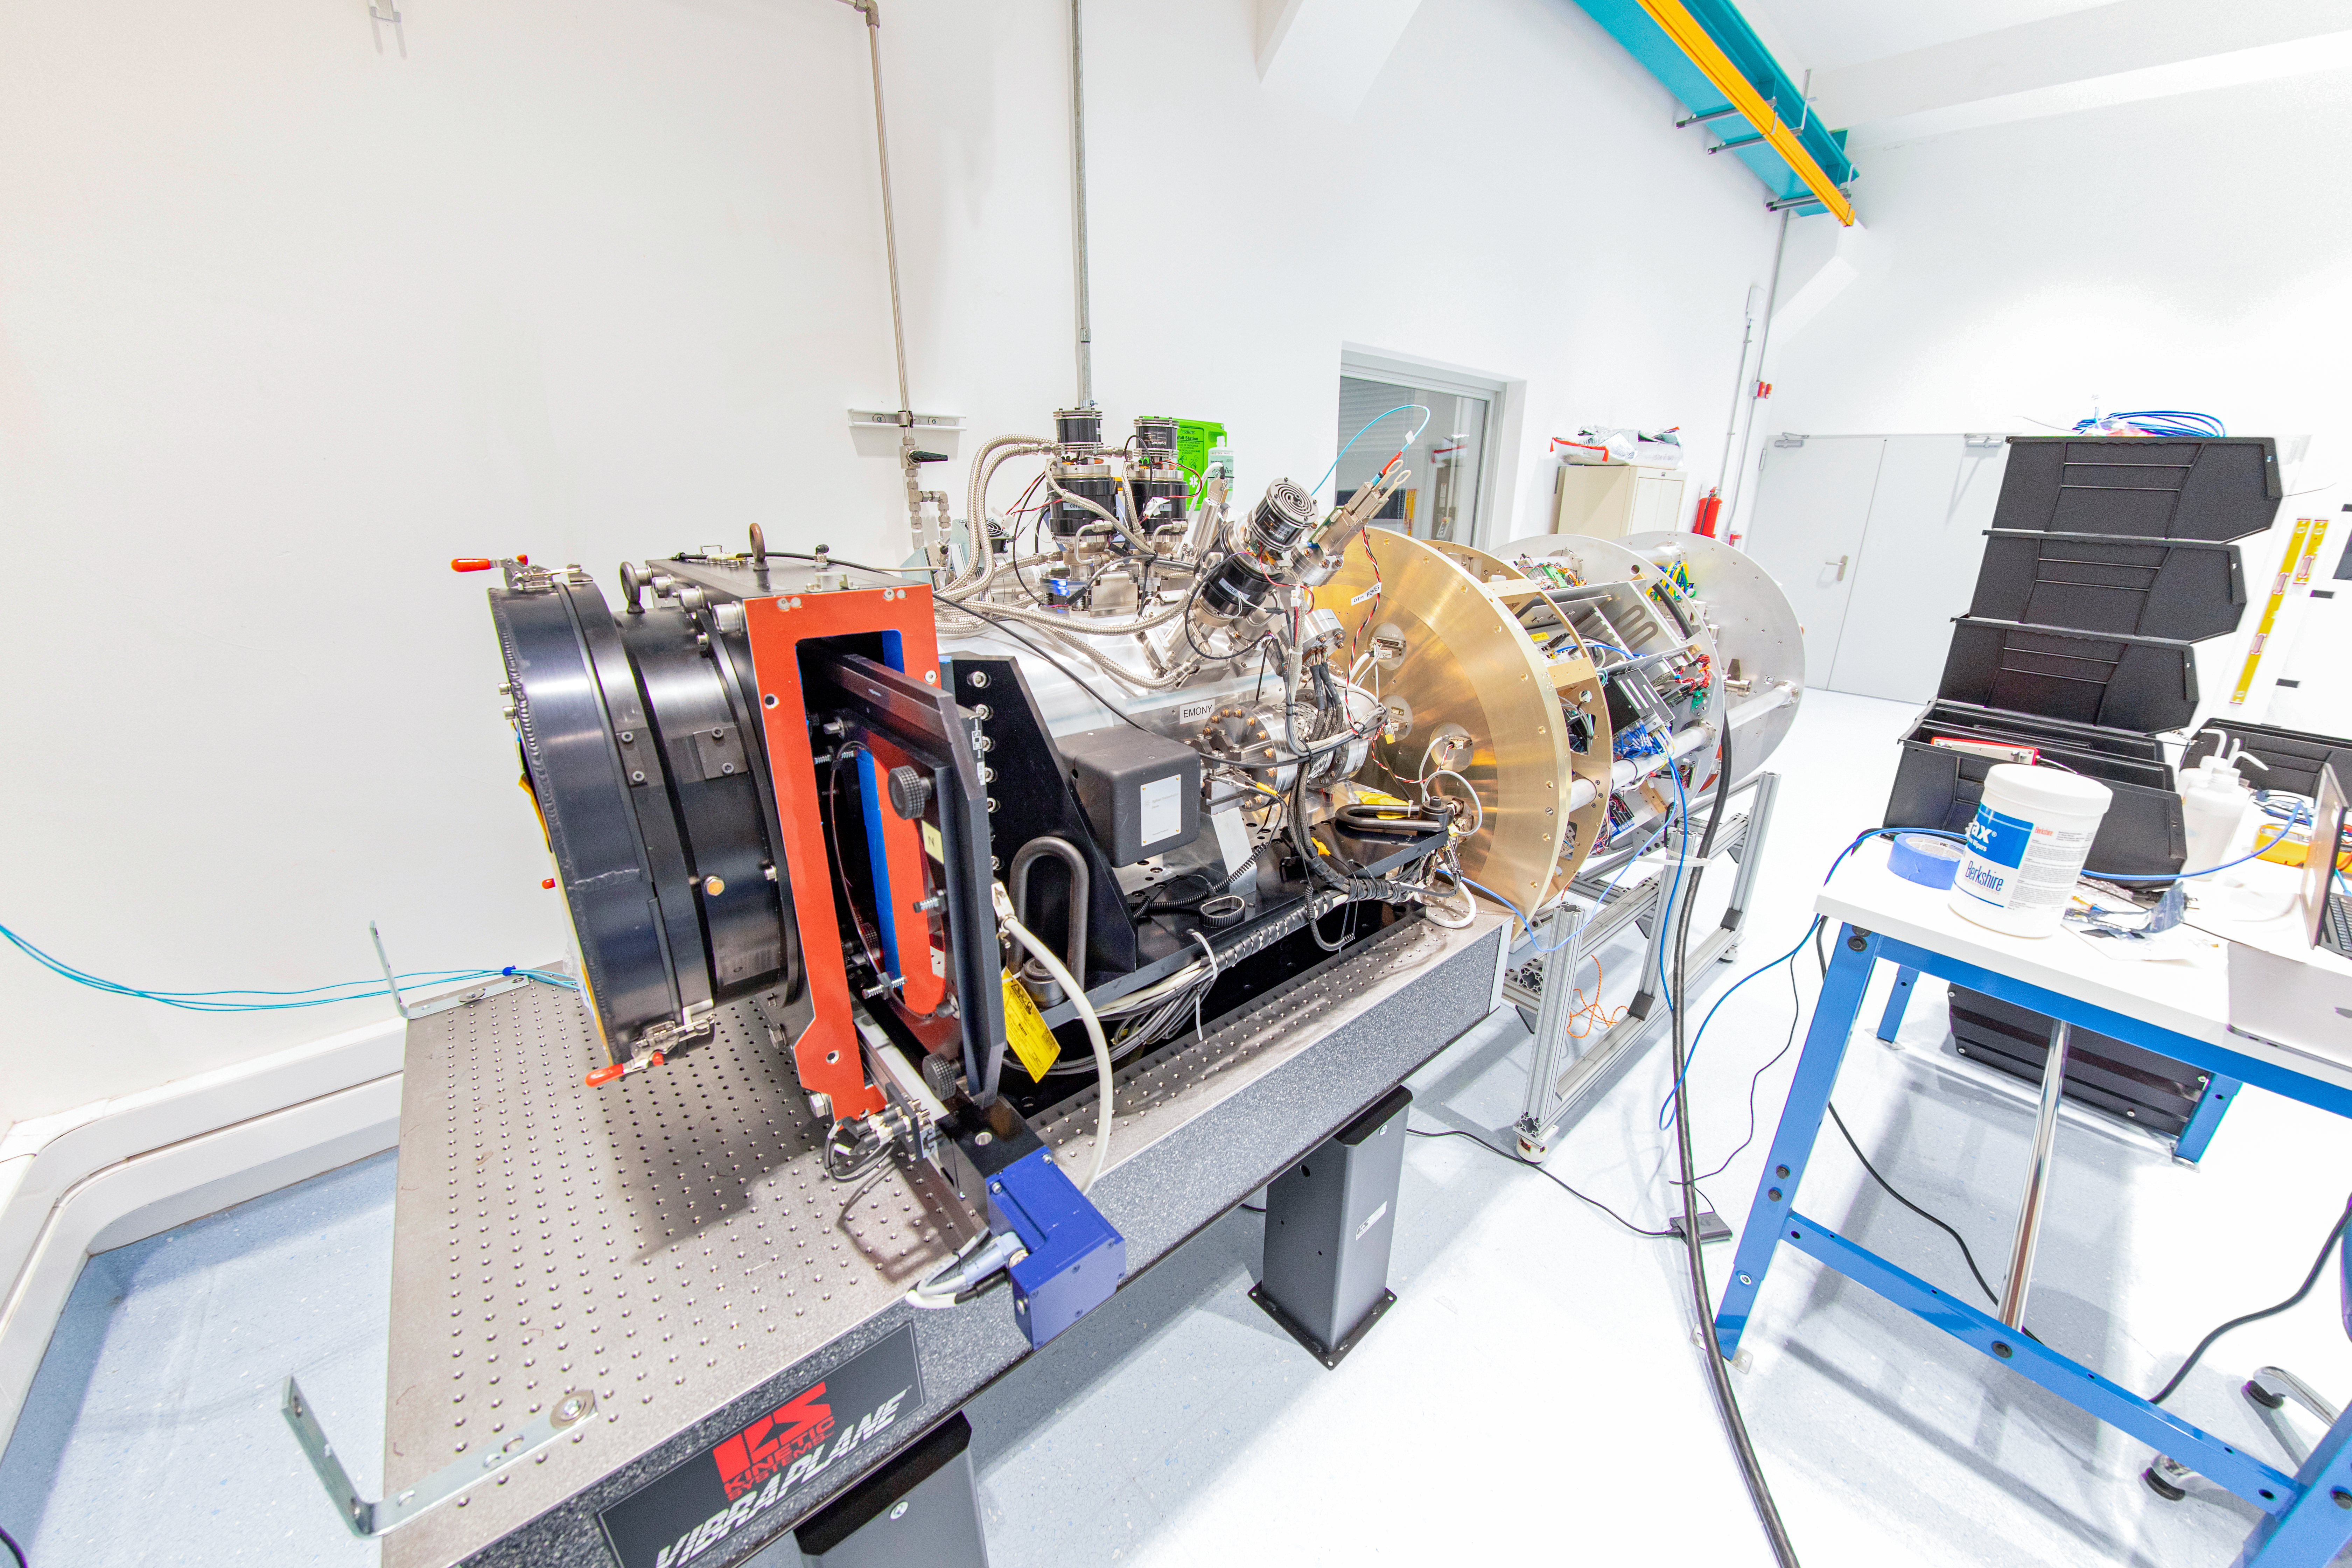

Rubin Commissioning Camera arrives safely

The Rubin Commissioning Camera (ComCam), arrived safely at the summit facility on November 16th, and has successfully completed functional testing. The ComCam quad box, which contains the utilities necessary to operate the camera, has been integrated with the refrigeration pathfinder, which will allow ComCam to condition and demonstrate the custom-made refrigeration system on the telescope before the LSST Camera is installed.

Credit: Rubin Obs/NSF/AURA